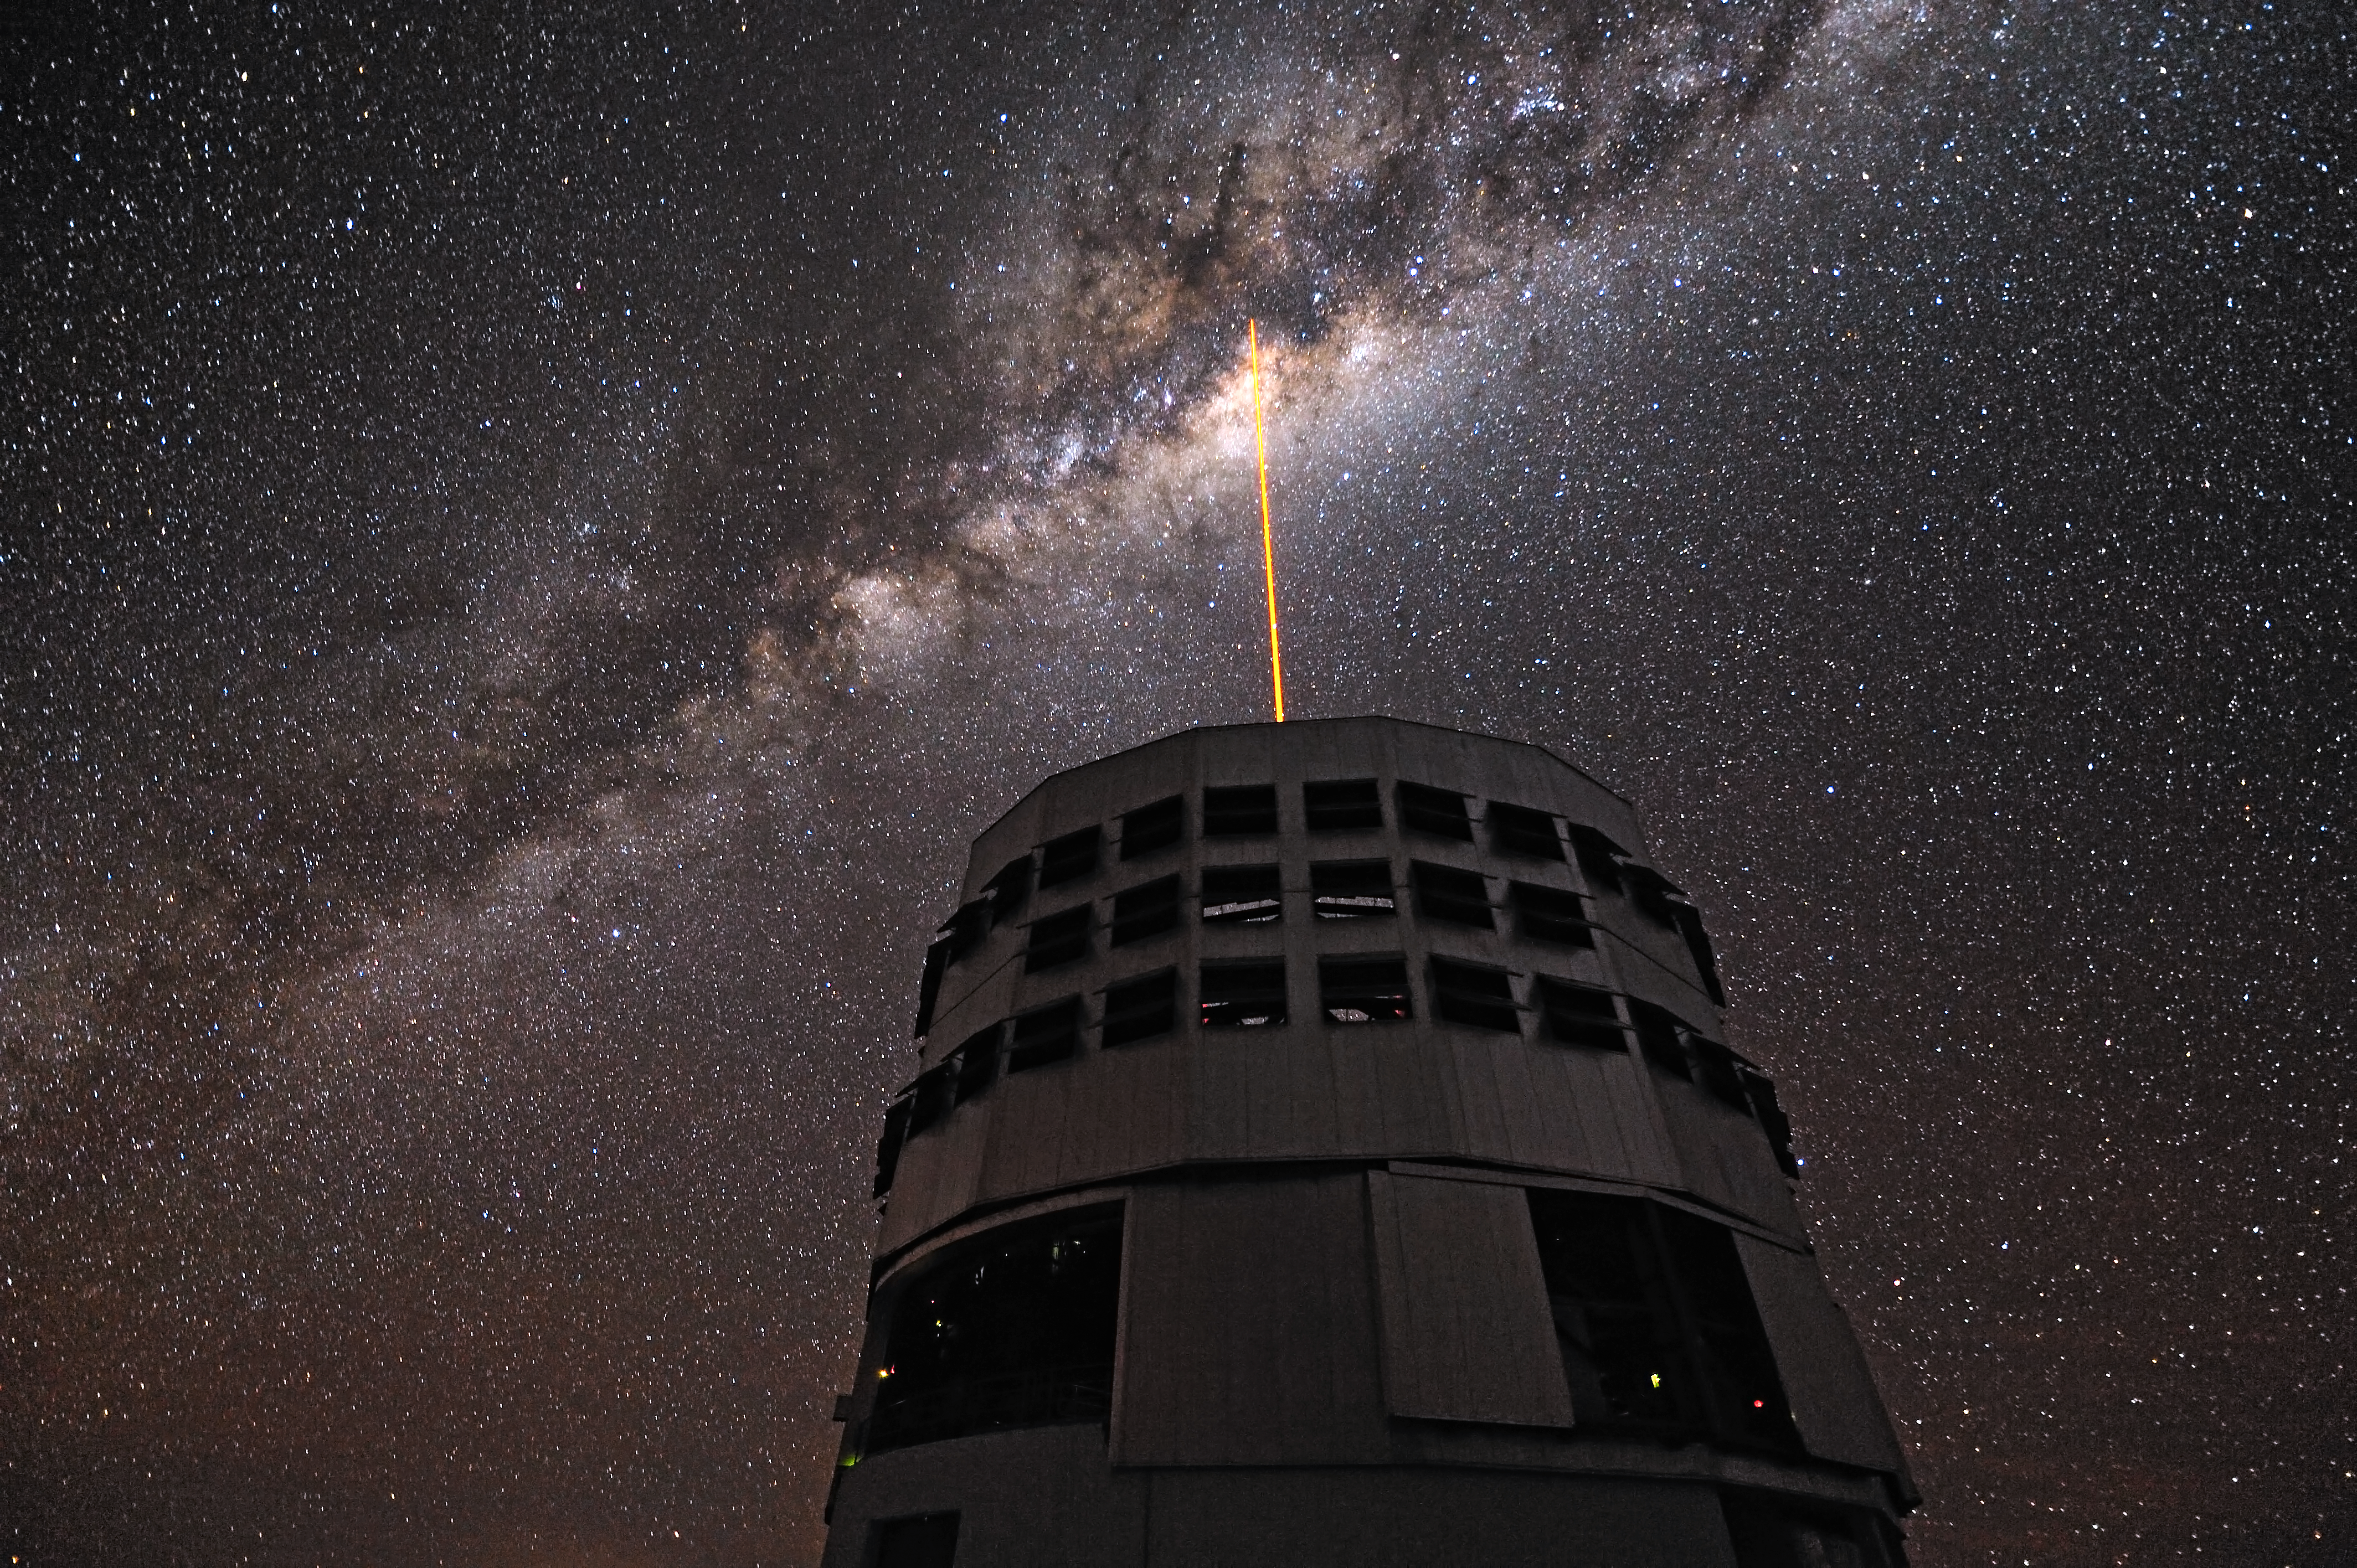

Straight to the Milky Way´s heart

The Laser Guide Star (LGS) is launched from the VLT´s 8.2-metre Yepun Telescope and aims at the centre of our galaxy, the heart of the Milky Way. The laser beam is part of the VLT´s adaptive optics system. It creates an artificial star at 90 km altitude in the Earth´s mesosphere. This star is used as reference to correct images and spectra for the blurring effect of the atmosphere. The plane of the Milky Way is crossed by prominent dark lanes, huge clouds of interstellar dust that block visible light. Thanks to the infrared instruments mounted in the Yepun Telescope, astronomers can “see through” and study the complex and turbulent core of our galaxy, where a supermassive black hole is lurking. The ESO´s Very Large Telescope is composed of four 8.2-metre Unit Telescopes (UTs, where Yepun is UT4) plus four 1.8-metre movable Auxiliary Telescopes (ATs).

Credit: G. Hüdepohl (atacamaphoto.com)/ESO